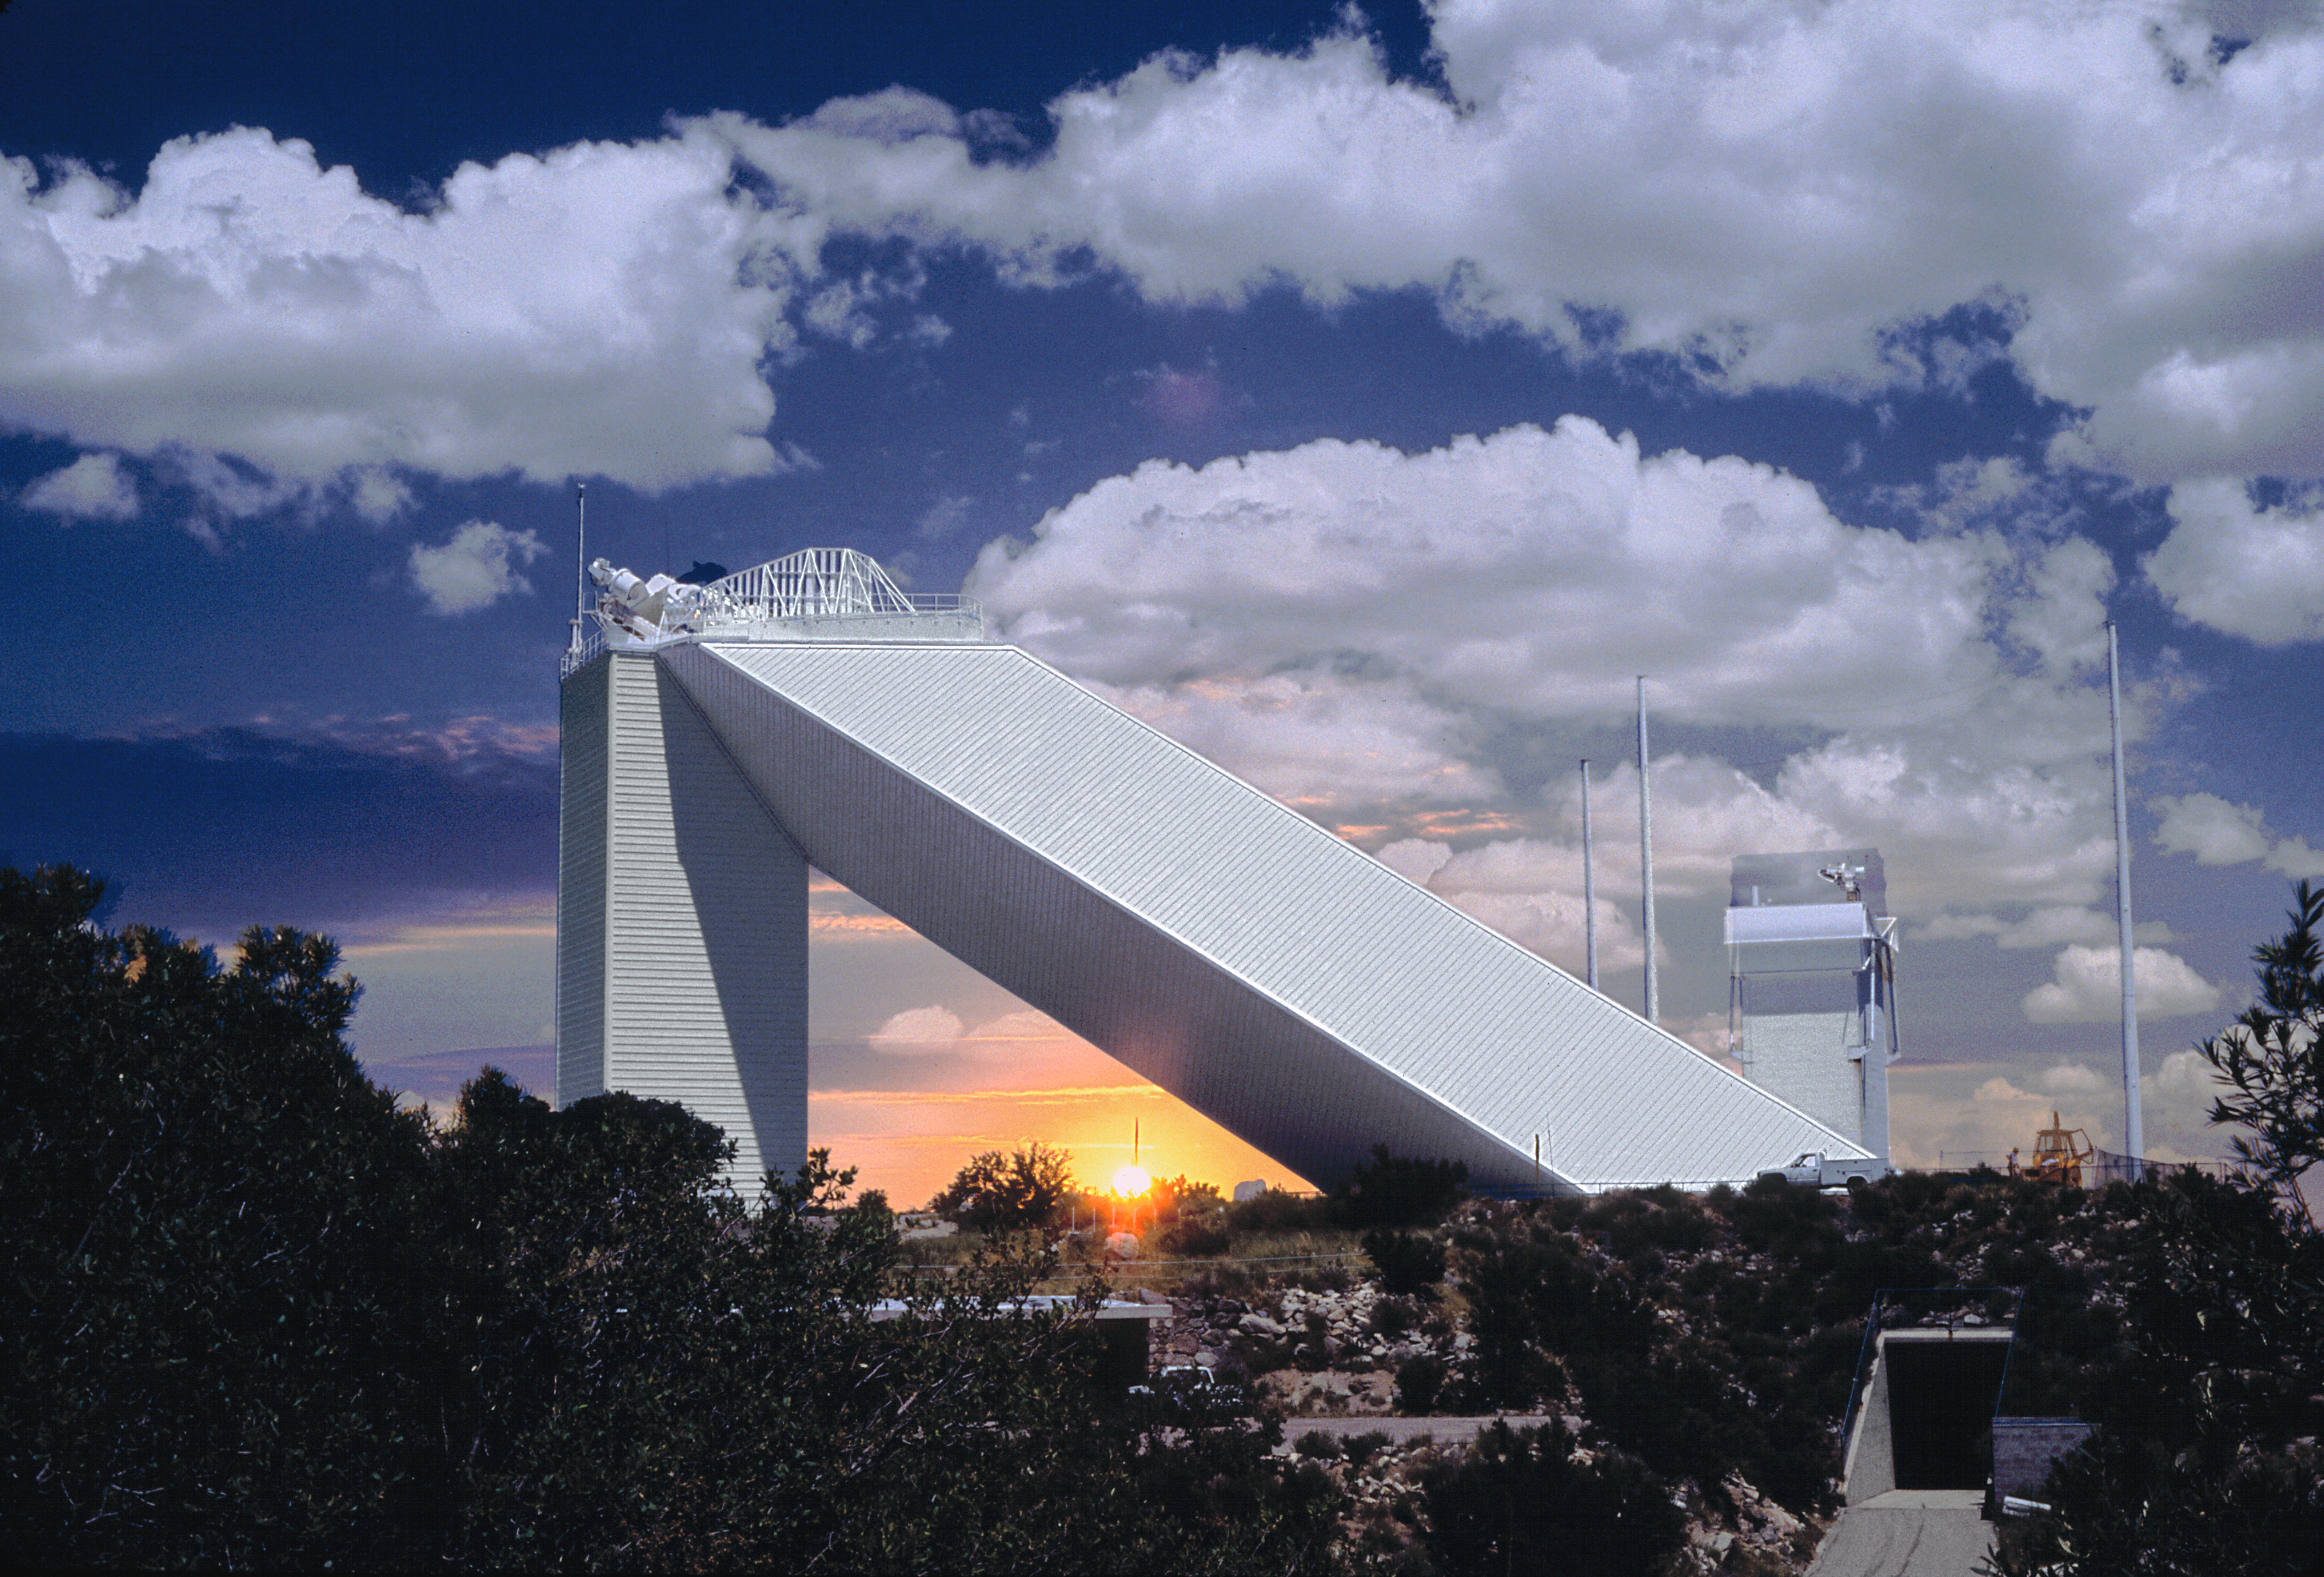

McMath-Pierce, sunrise/p.m.

A double exposure, combining sunrise and mid-afternoon pictures of the McMath-Pierce Solar Facility, at the Kitt Peak National Observatory near Tucson, Arizona. This image was created shortly after the telescope exterior was repainted in 1991.

Credit: Mark Hanna/NOIRLab/NSF/AURA/